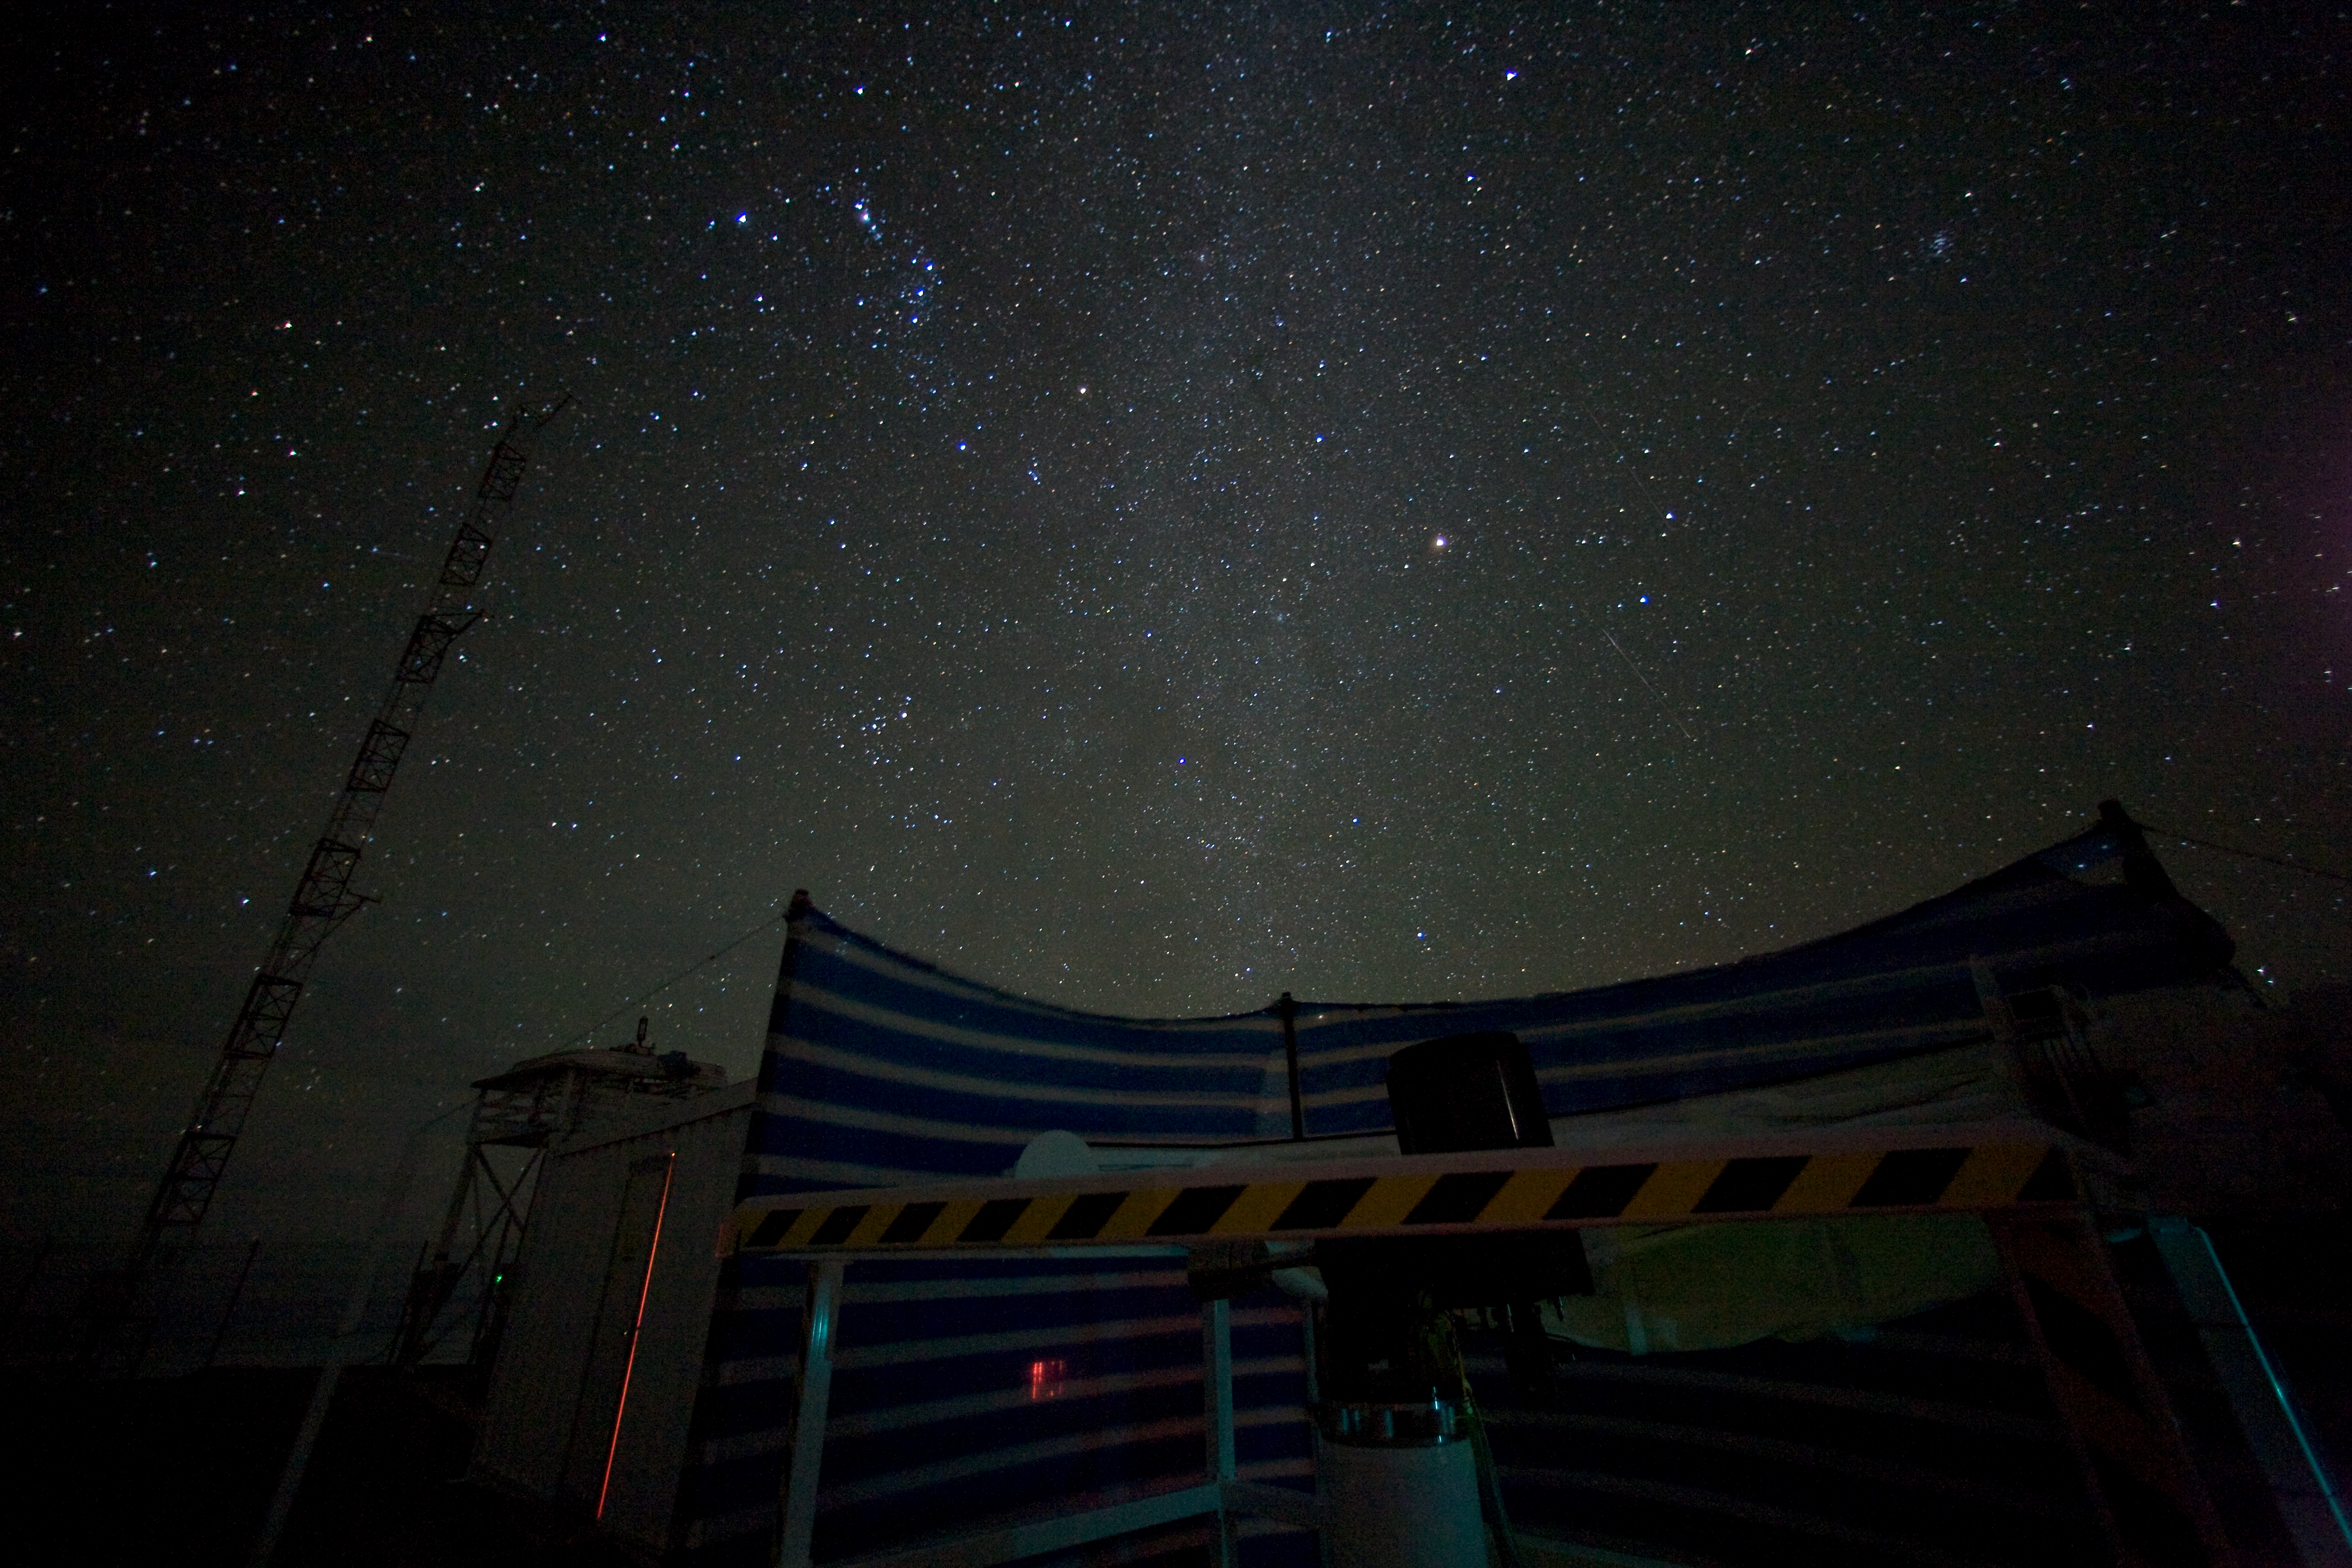

Meteo_Paranal

A night-shot of the site-testing monitor on Paranal.

Credit: ESO/H.H.Heyer